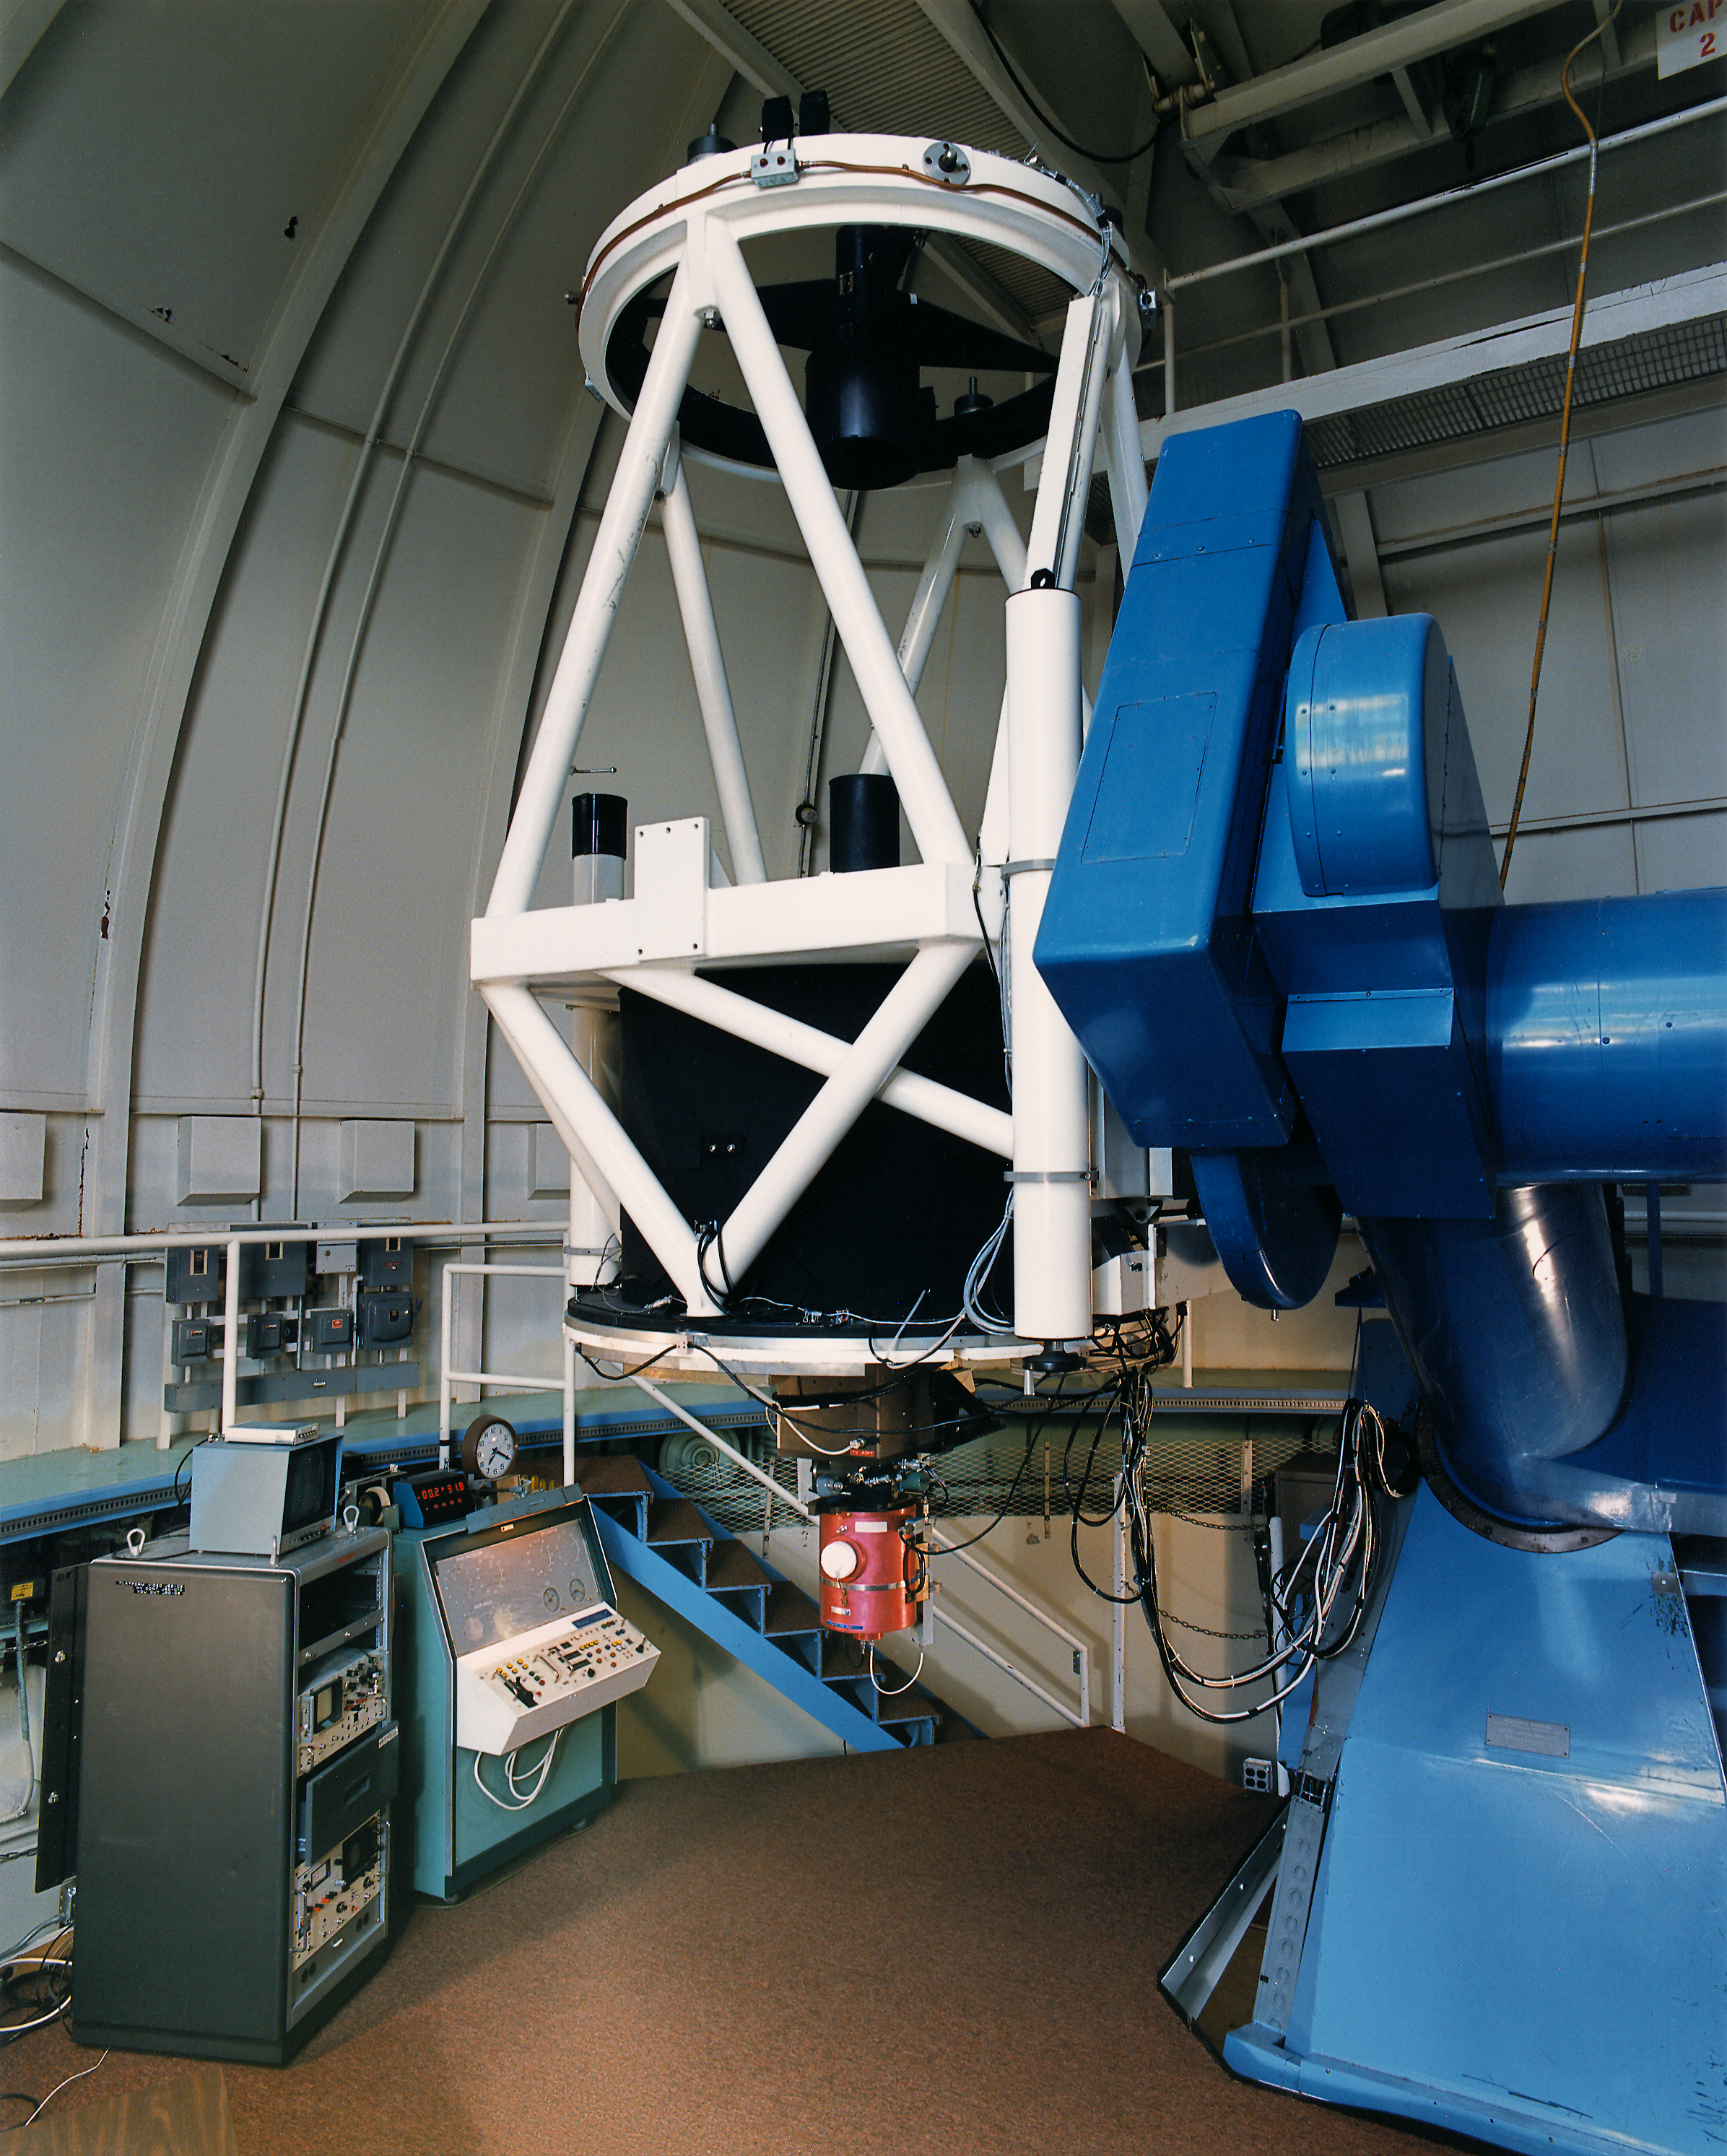

McGraw-Hill 1.3-meter Telescope interior

Interior of the McGraw-Hill 1.3-meter Telescope, with the photoelectric photon instrument installed? (may 1987) scanned from a good print.

Credit: KPNO/NOIRLab/NSF/AURA